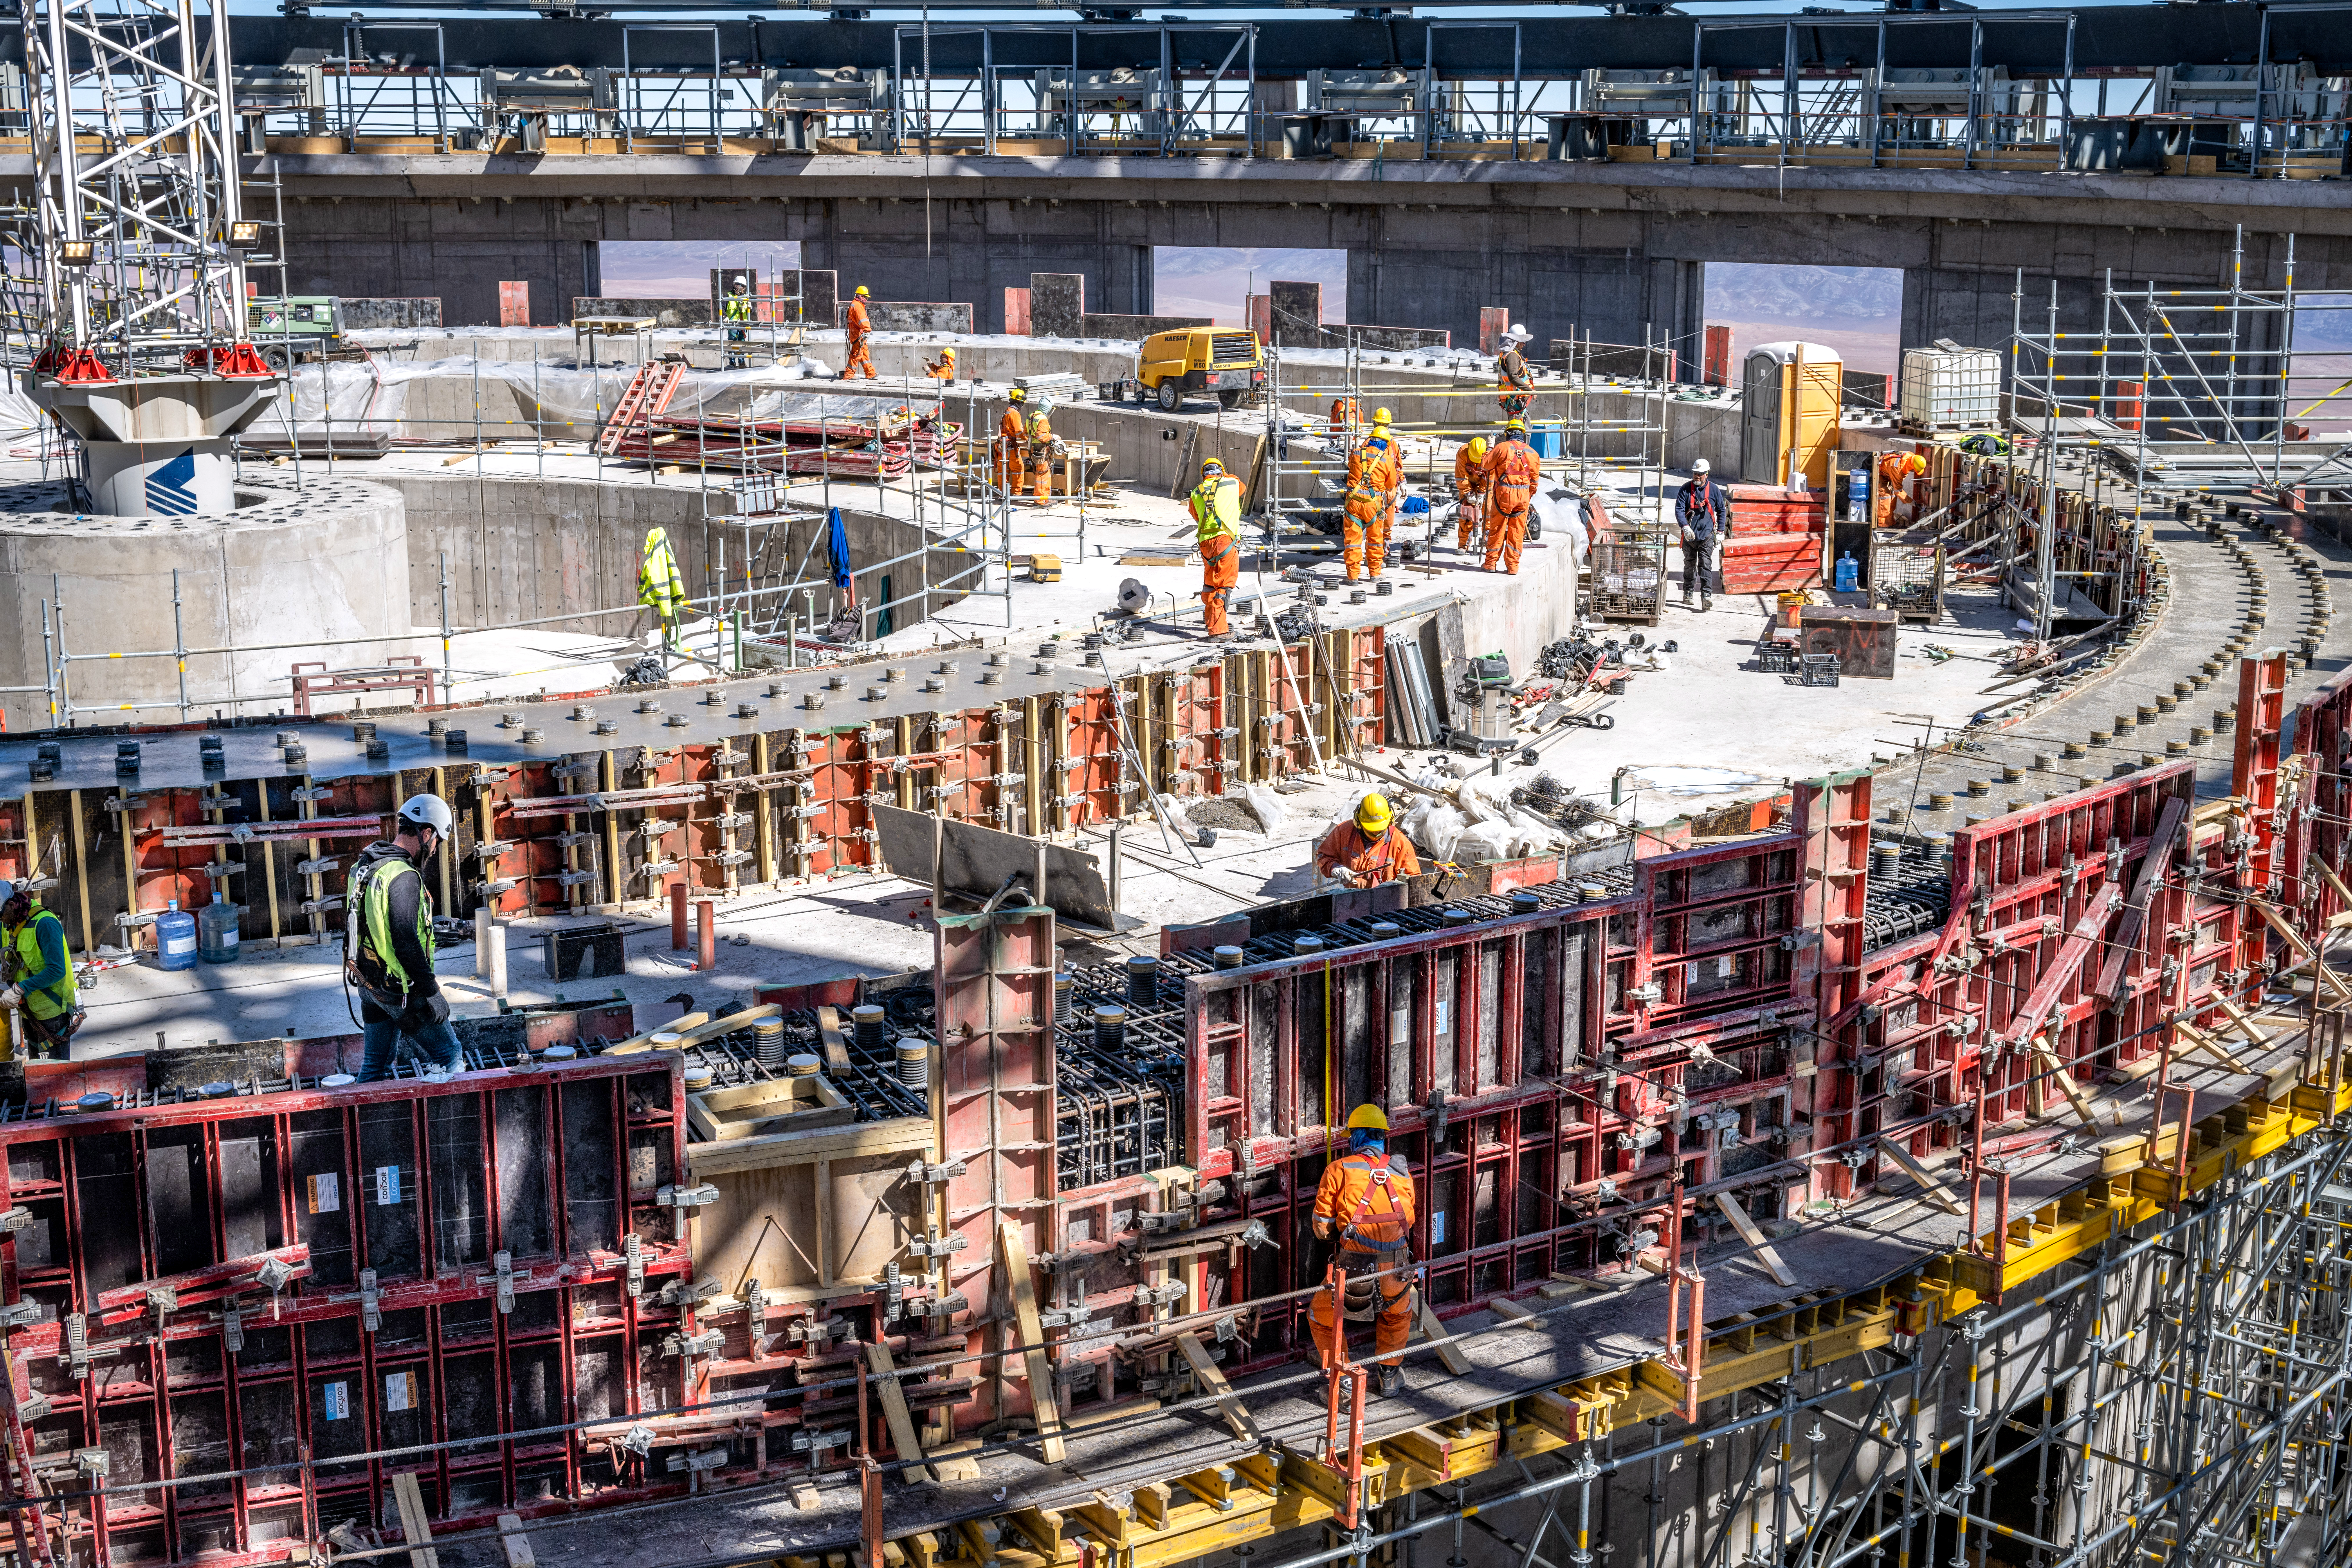

Work in progress inside the ELT dome

This image was taken in early August 2023 inside the dome of ESO’s Extremely Large Telescope (ELT), under construction in Chile’s Atacama Desert. At the construction site, engineers and construction workers are working hard on the foundation on top of which the telescope will rest, with progress visible each day.

Credit: G. Hüdepohl (atacamaphoto.com)/ESO